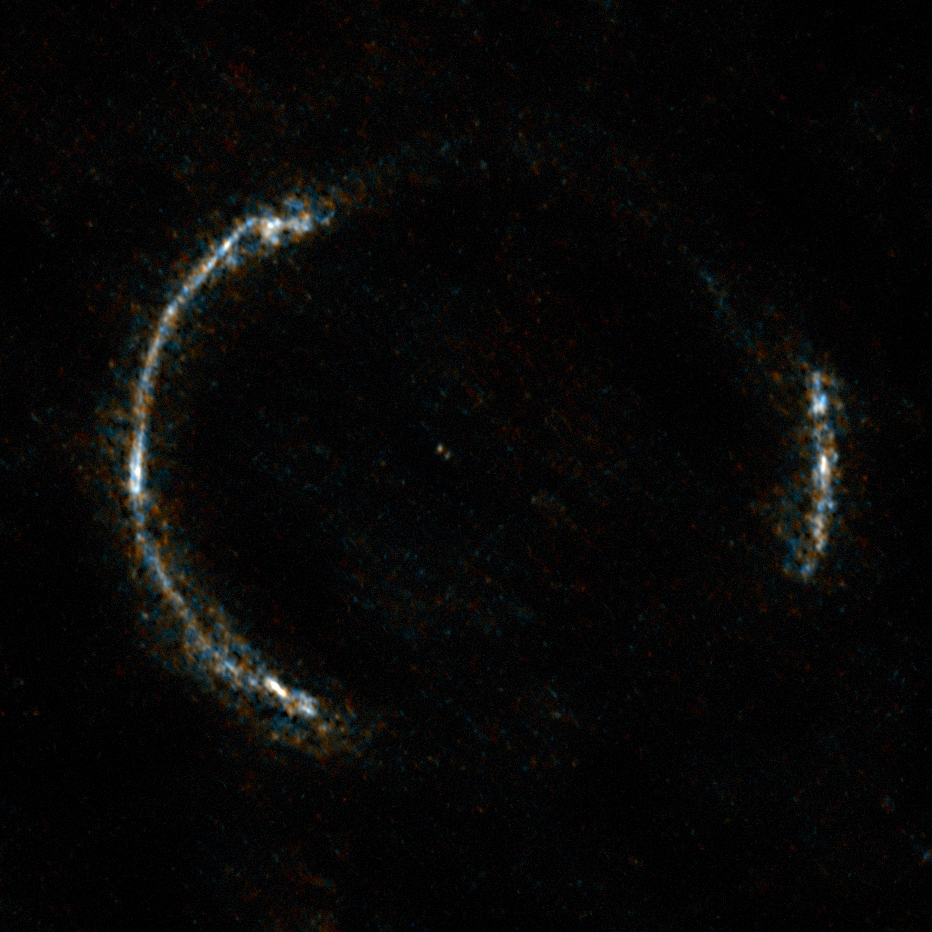

The Einstein Ring SDP.81 seen with ALMA

ALMA’s Long Baseline Campaign has produced a spectacularly detailed image of a distant galaxy being gravitationally lensed, revealing star-forming regions — something that has never seen before at this level of detail in a galaxy so remote. The new observations are far more detailed than any previously made of such a distant galaxy, including those made using the NASA/ESA Hubble Space Telescope, and reveal clumps of star formation in the galaxy equivalent to giant versions of the Orion Nebula.

The gravitationally lensed galaxy SDP.81, which appears as an almost perfect Einstein Ring, is seen here.

Credit: ALMA (NRAO/ESO/NAOJ)/Y. Tamura (The University of Tokyo)